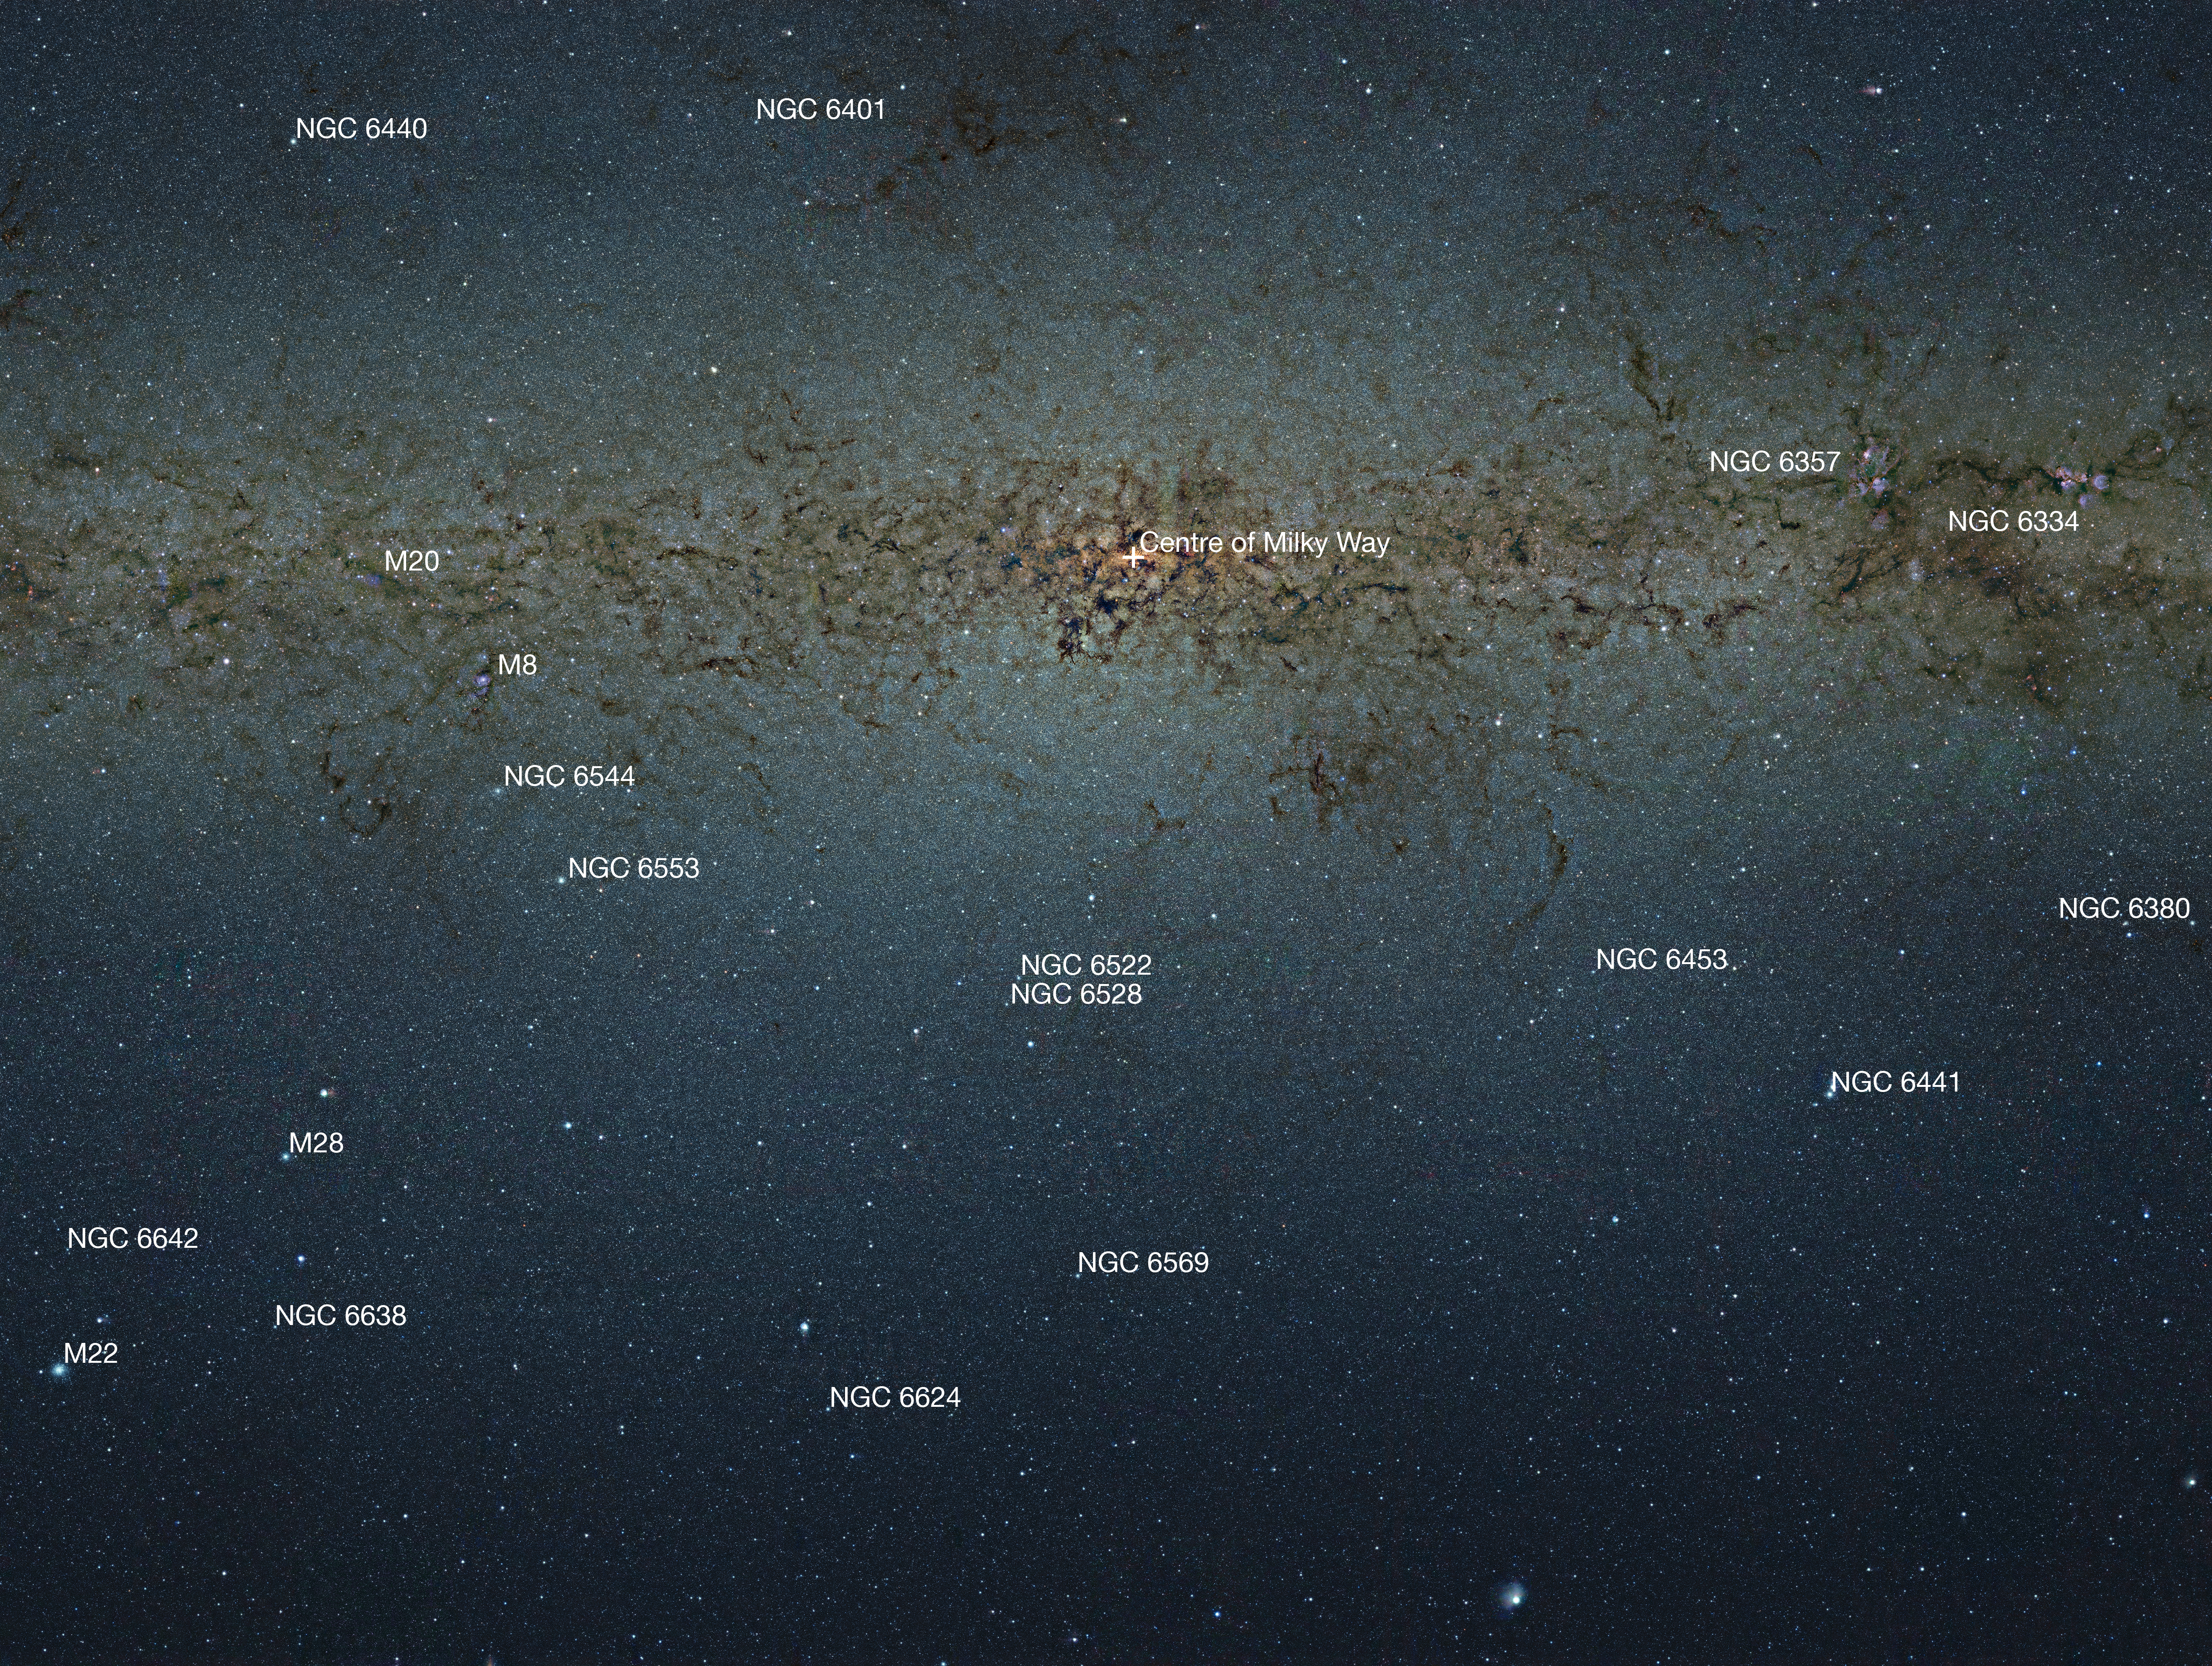

Annotated map of VISTA’s view of the centre of the Milky Way

This infrared view of the central part of the Milky Way from the VVV VISTA survey has been labelled to show a selection of the many nebulae and clusters in this part of the sky. Messier 8 (the Lagoon Nebula), Messier 20 (the Trifid Nebula), NGC 6357 (the War and Peace Nebula) and NGC 6334 (the Cat's Paw Nebula) are all easily seen nebulae. The remaining labelled objects are all globular star clusters. Note that this picture has much lower resolution than the full image and objects are best appreciated by finding them on the zoomable version.

Credit: ESO/VVV Survey/D. Minniti Acknowledgement: Ignacio Toledo, Martin Kornmesser